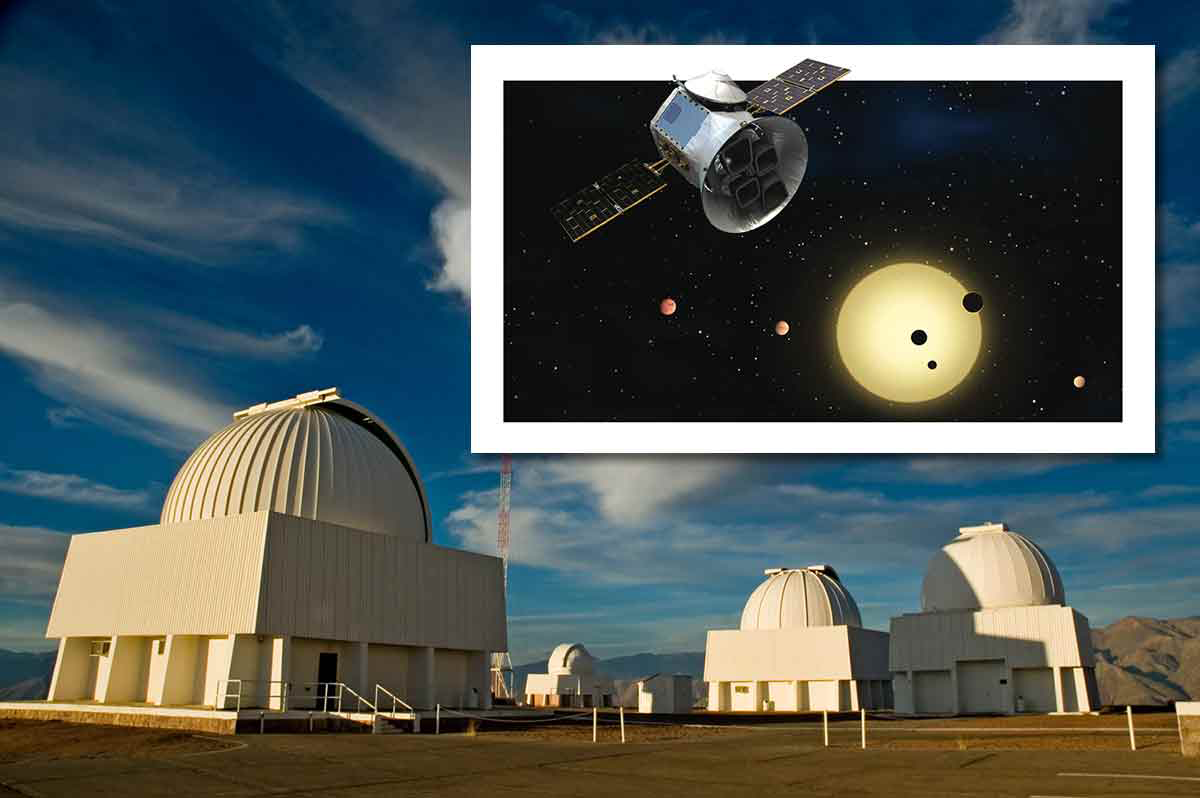

Ultra-short Period Planet Found by TESS and Confirmed with CHIRON

NASA’s Transiting Exoplanet Survey Satellite (TESS) has discovered a “hot Earth” in orbit around a star 45 light years away. The planet, which is only 30% larger than Earth, orbits very close to its star, with a period of just 11 hours. The discovery was confirmed using multiple facilities including the CHIRON spectrograph on the SMARTS 1.5m telescope at CTIO.

Credit: M. Urzúa Zuñiga/Gemini Observatory; Inset: NASA